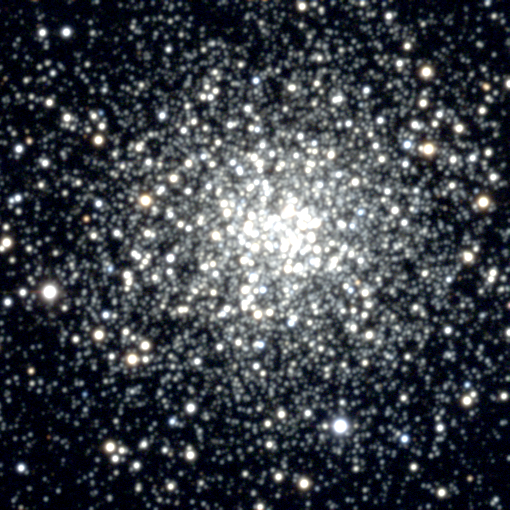

M107, NGC 6171

M107, or NGC6171, a globular cluster in the constellation Ophiuchus. Found by Messier's friend Mechain in 1782, M107 was added to Messier's original list of 103 objects at the suggestion of Helen Sawyer Hogg. About 10000 light-years from us, M107 is about 50 light-years across.

Credit: NOIRLab/NSF/AURA